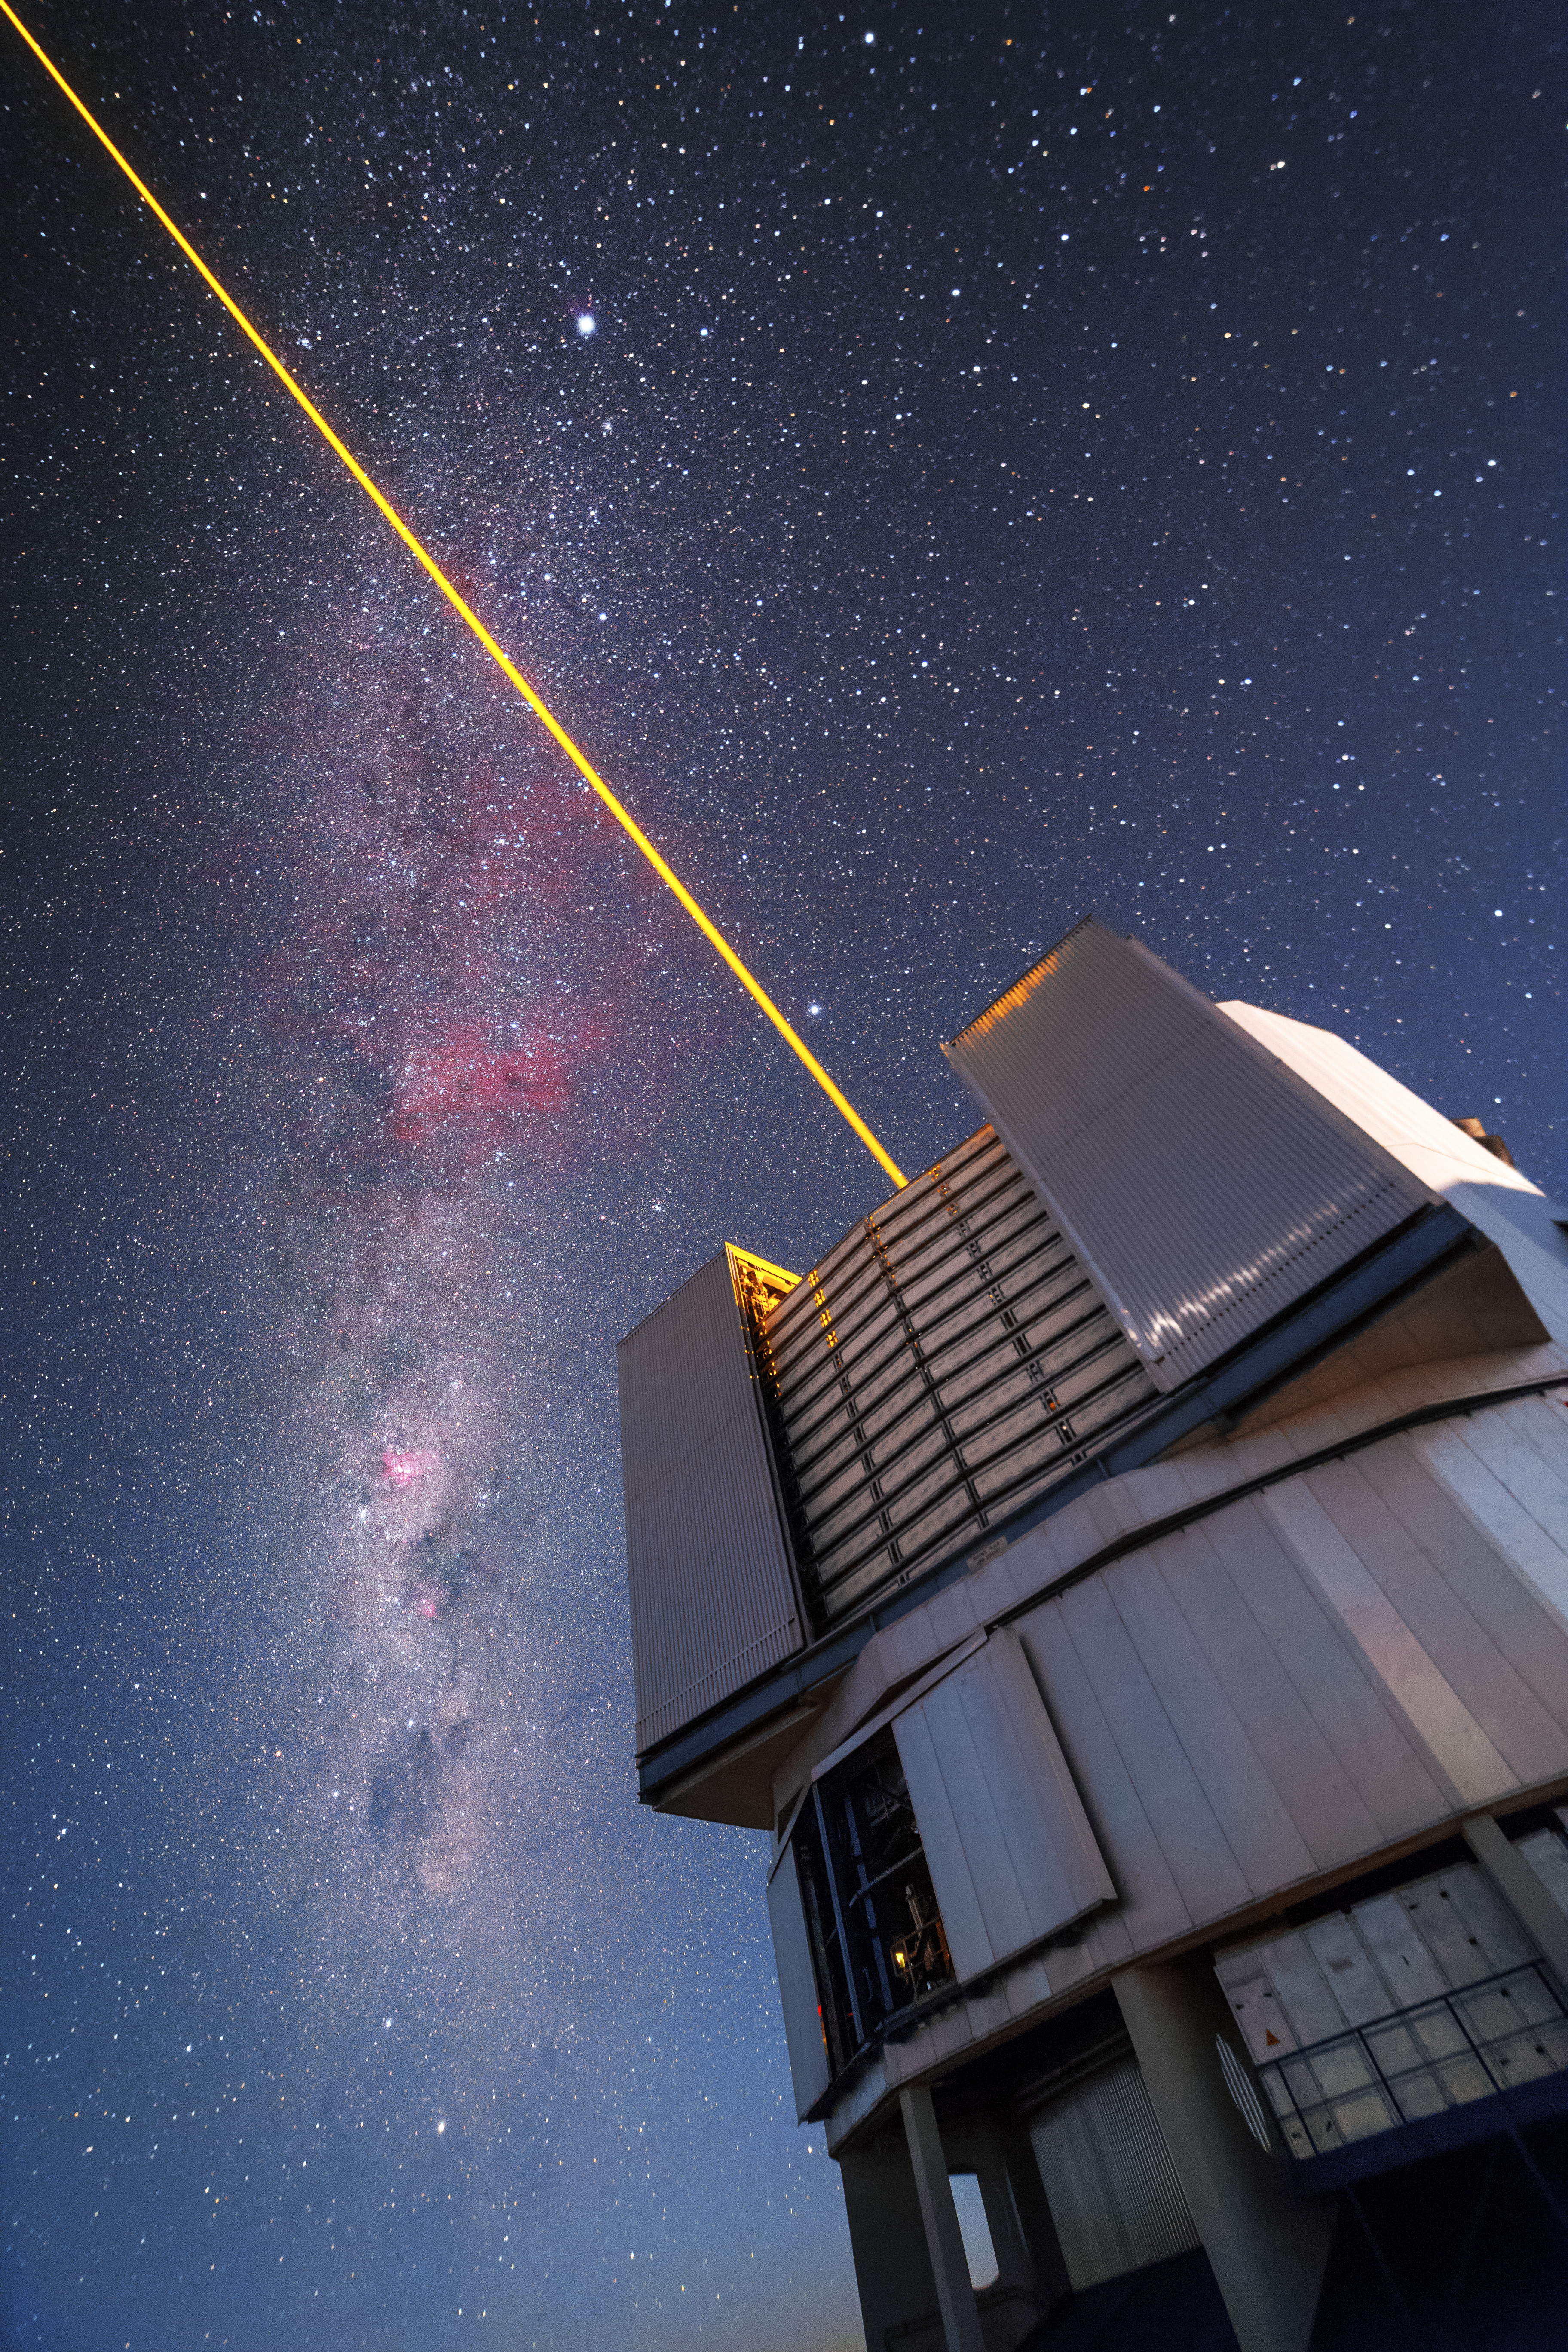

Paranal laser

The VLT issue a laser into the sky over Paranal. The beam functions as an artificial star and is used to correct for atmospheric disturbance.

Credit: P. Horálek/ESO